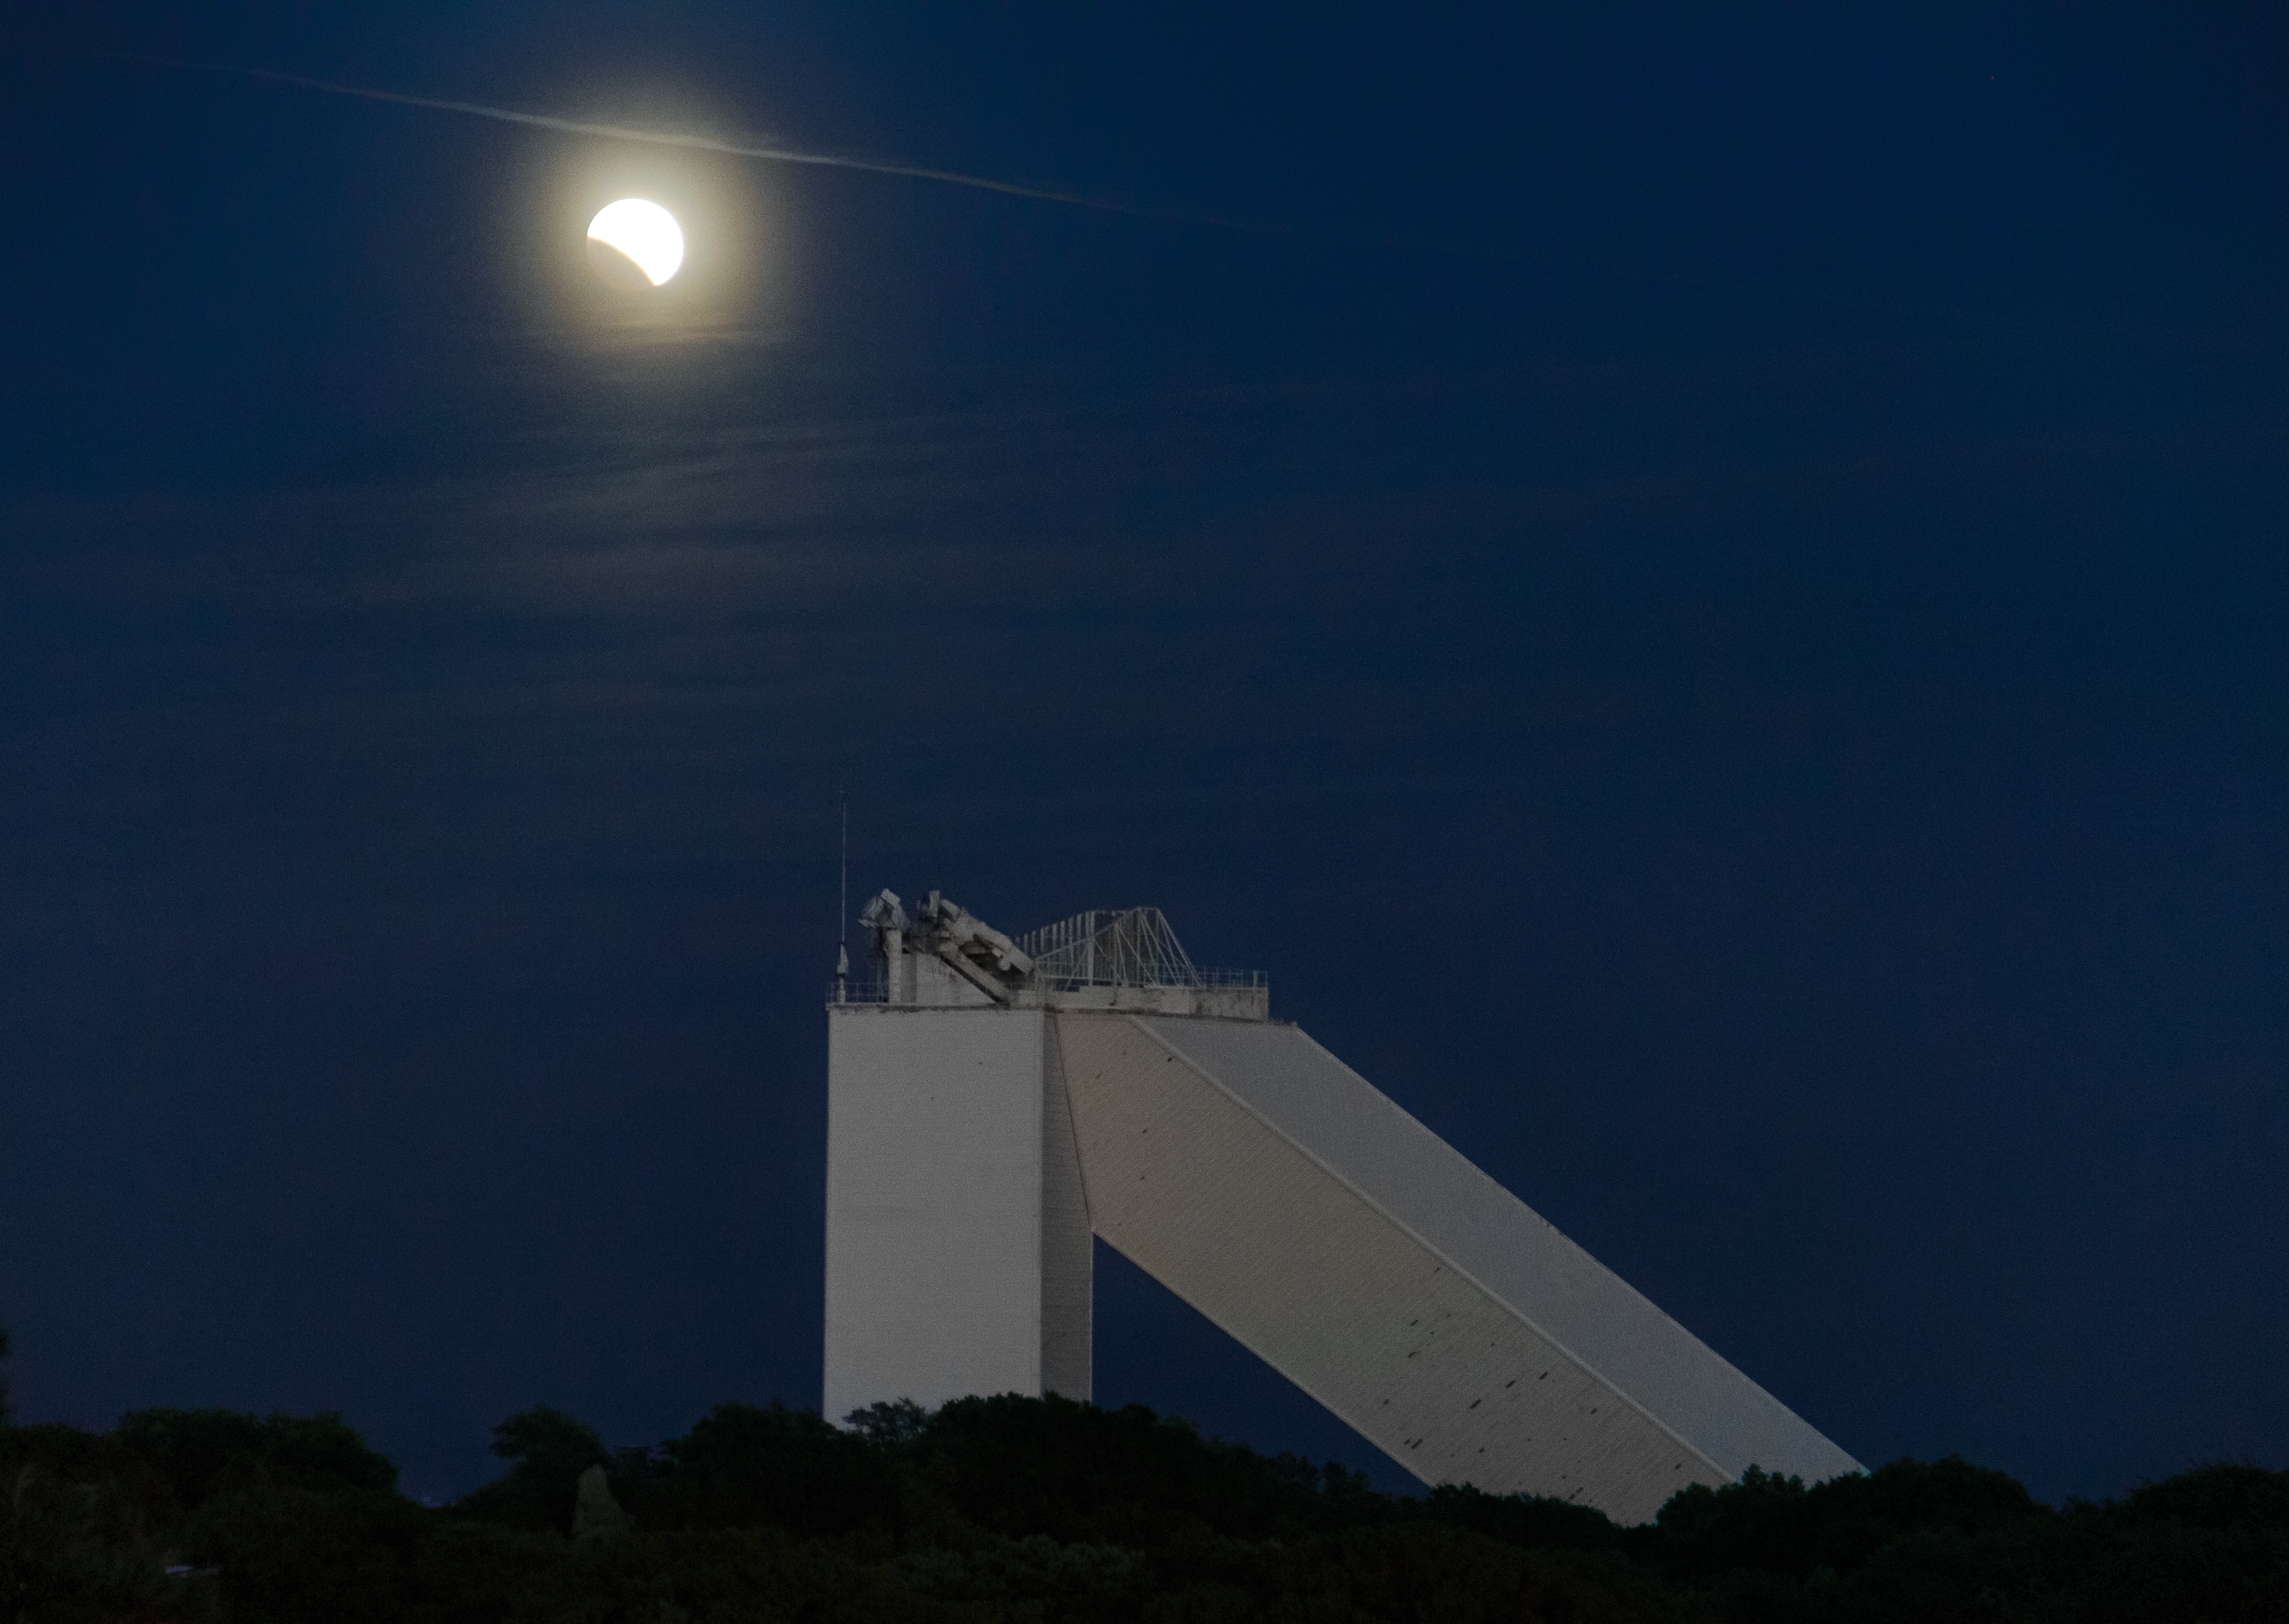

15/16 May 2022 Total Lunar Eclipse

The 15/16 May 2022 total luner eclipse as seen from Kitt Peak National Observatory (KPNO), a Program of NSF NOIRLab, near Tucson, Arizona as the supermoon rises above the McMath-Pierce Solar Telescope.

Credit: KPNO/NOIRLab/NSF/AURA/R.T. Sparks